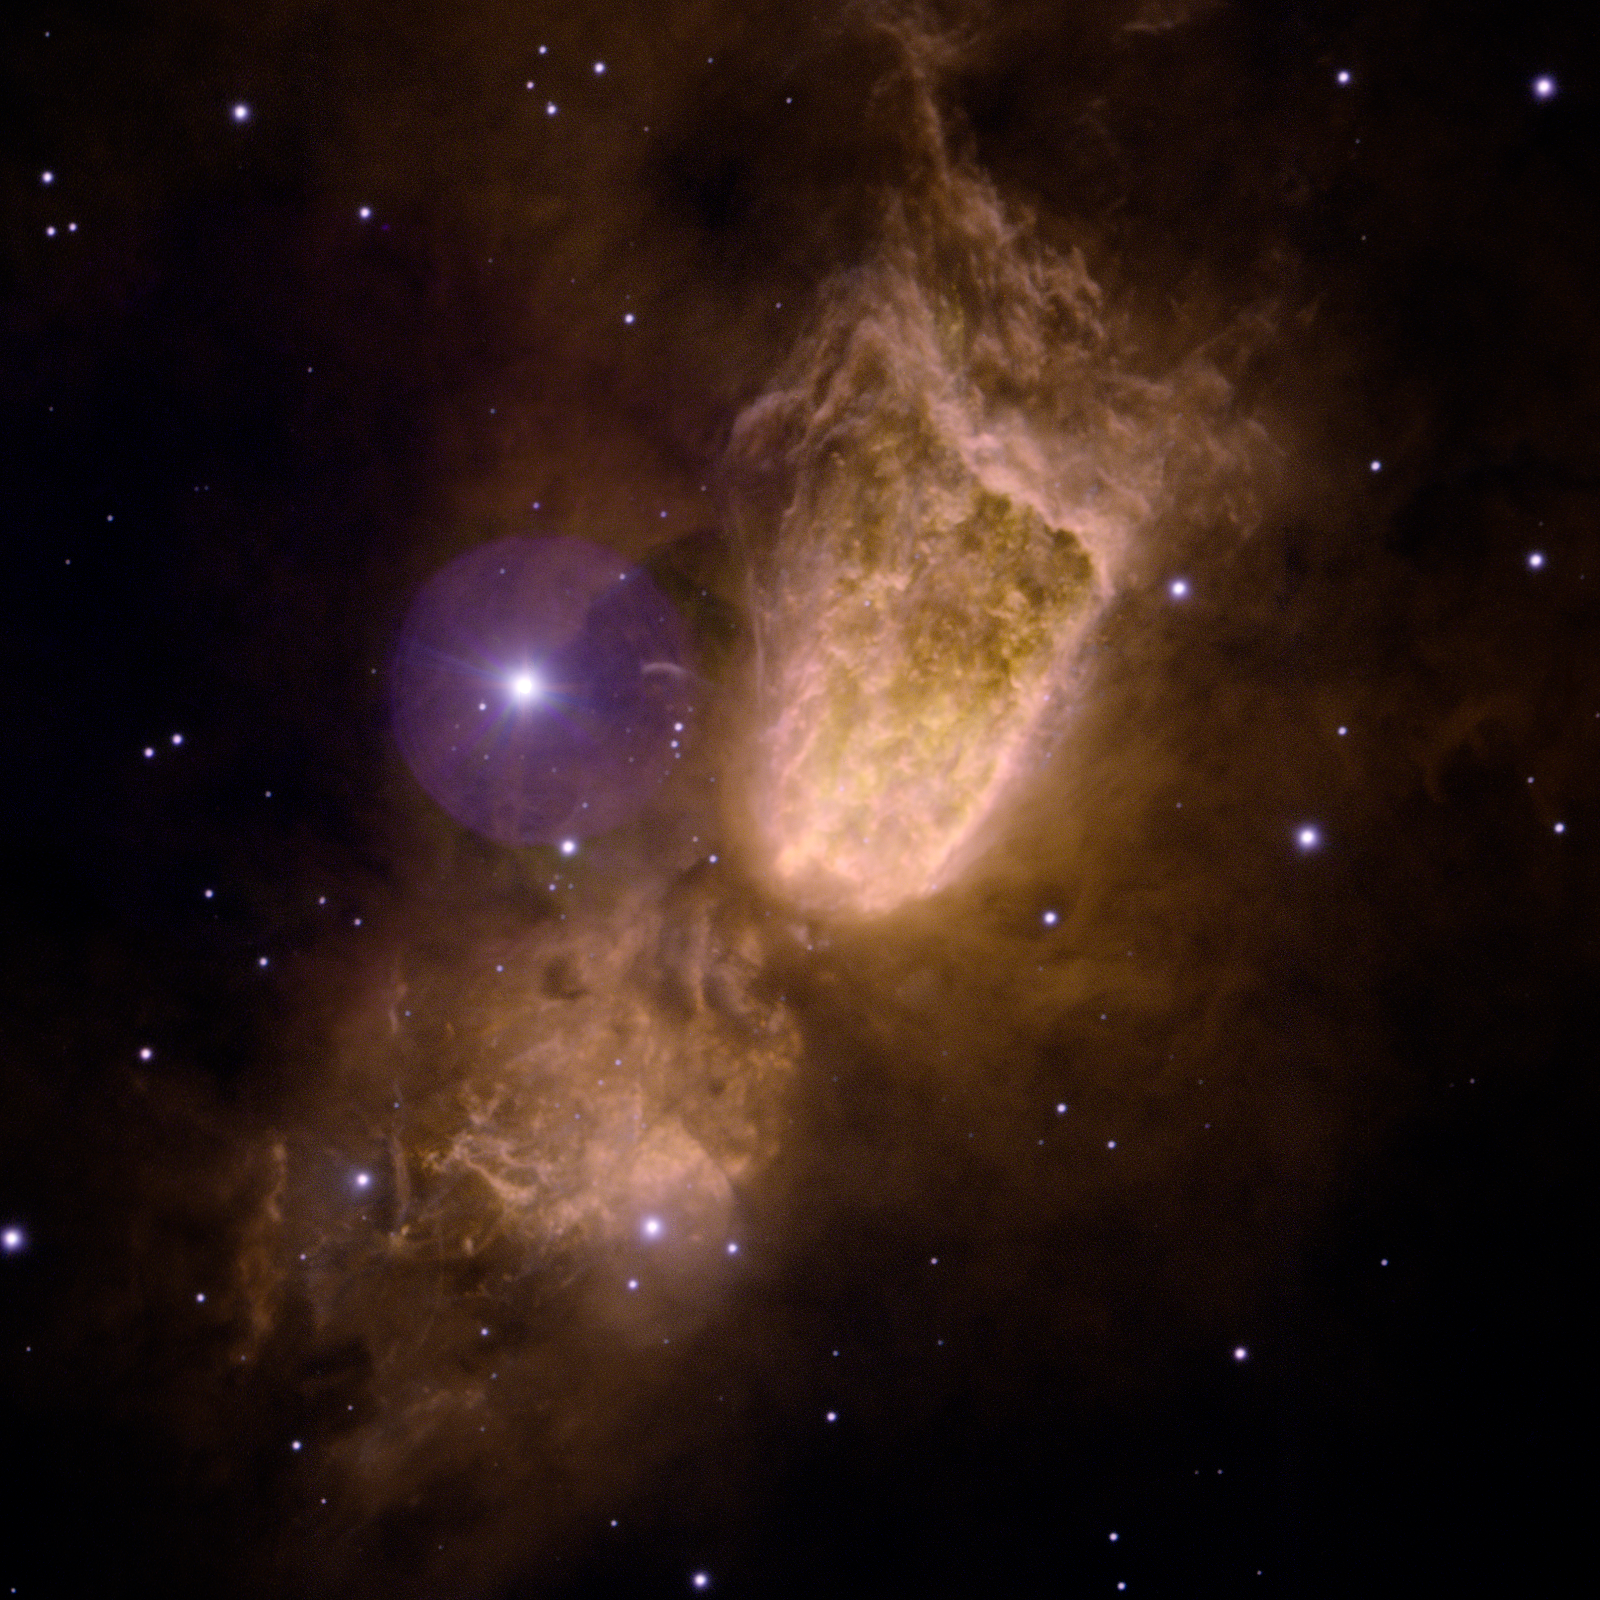

Sharpless 2-106

Sharpless 2-106 as imaged by the Gemini Multi-Object Spectrograph on the Gemini North telescope on Mauna Kea in Hawai‘i. This color composite image shows the nursery of a massive star (hidden within the cloud) obtained with four narrow-band optical filters available for Gemini users at both Gemini North and South

Credit: International Gemini Observatory